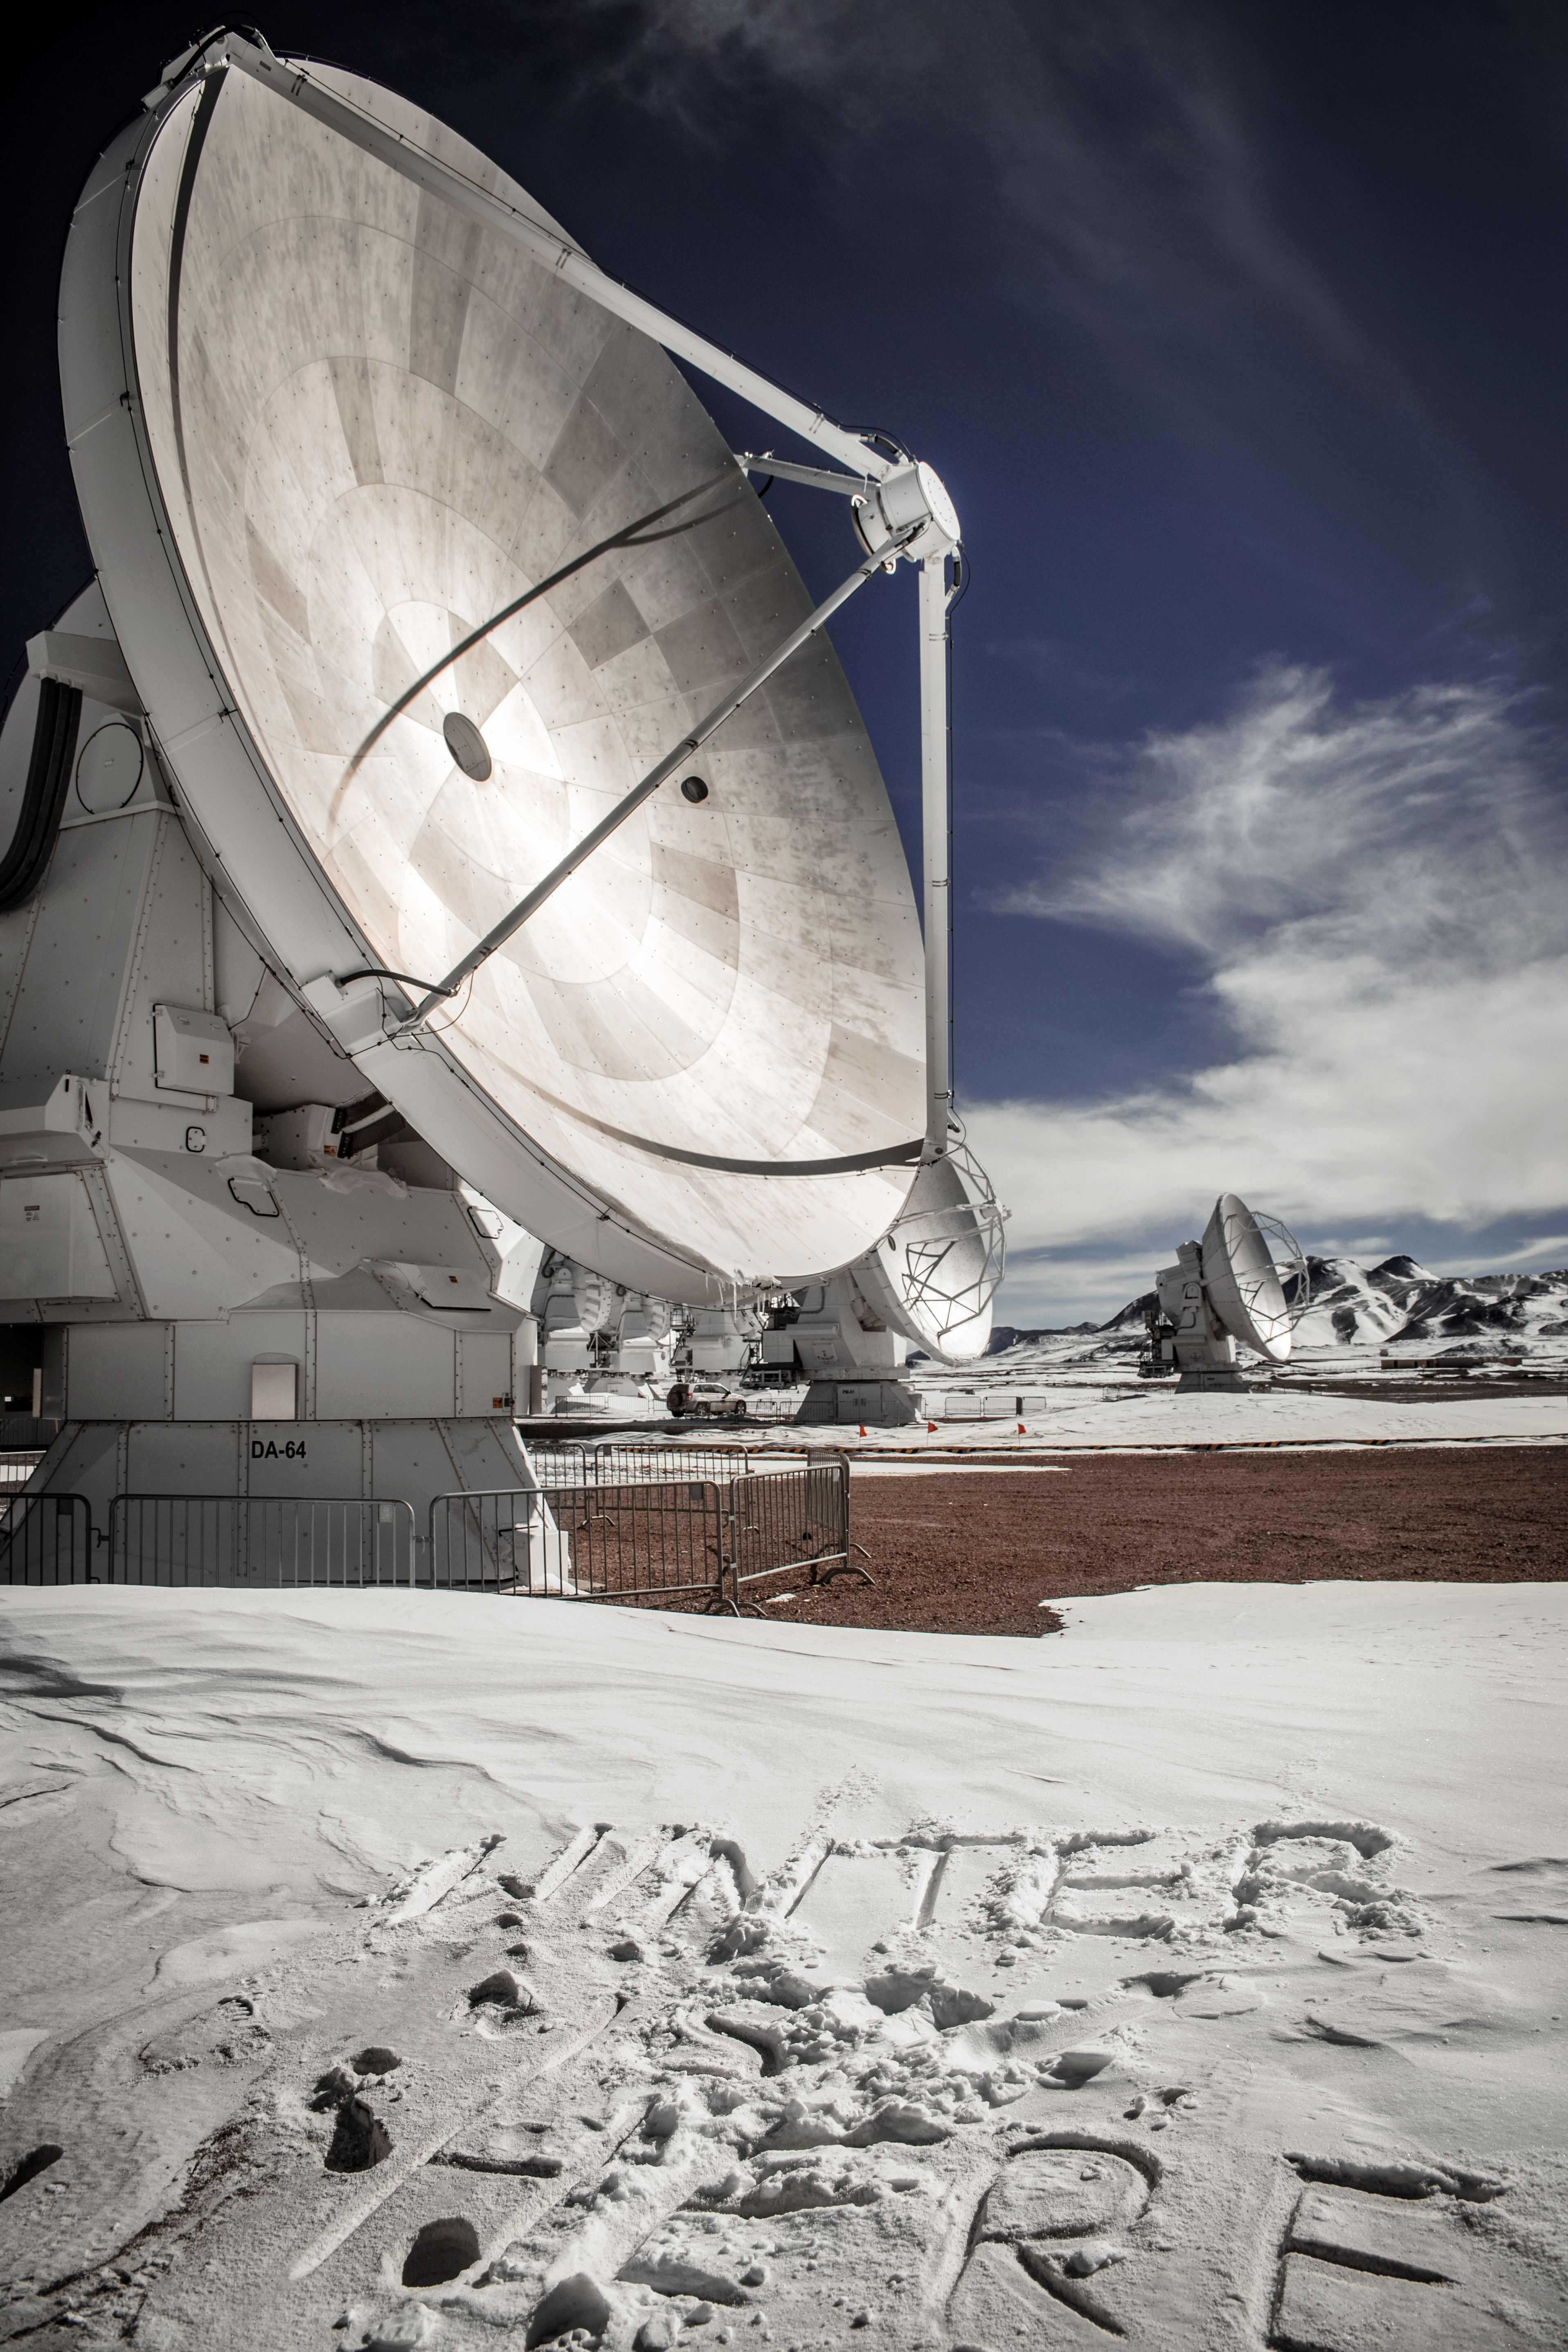

ALMA: Winter is Here

ALMA Antennas in the snow on a cold day in the Chilean winter. In front of the closest one someone has written a portentous phrase in the snow: "Winter is here."

Credit: S. Otarola/ESO